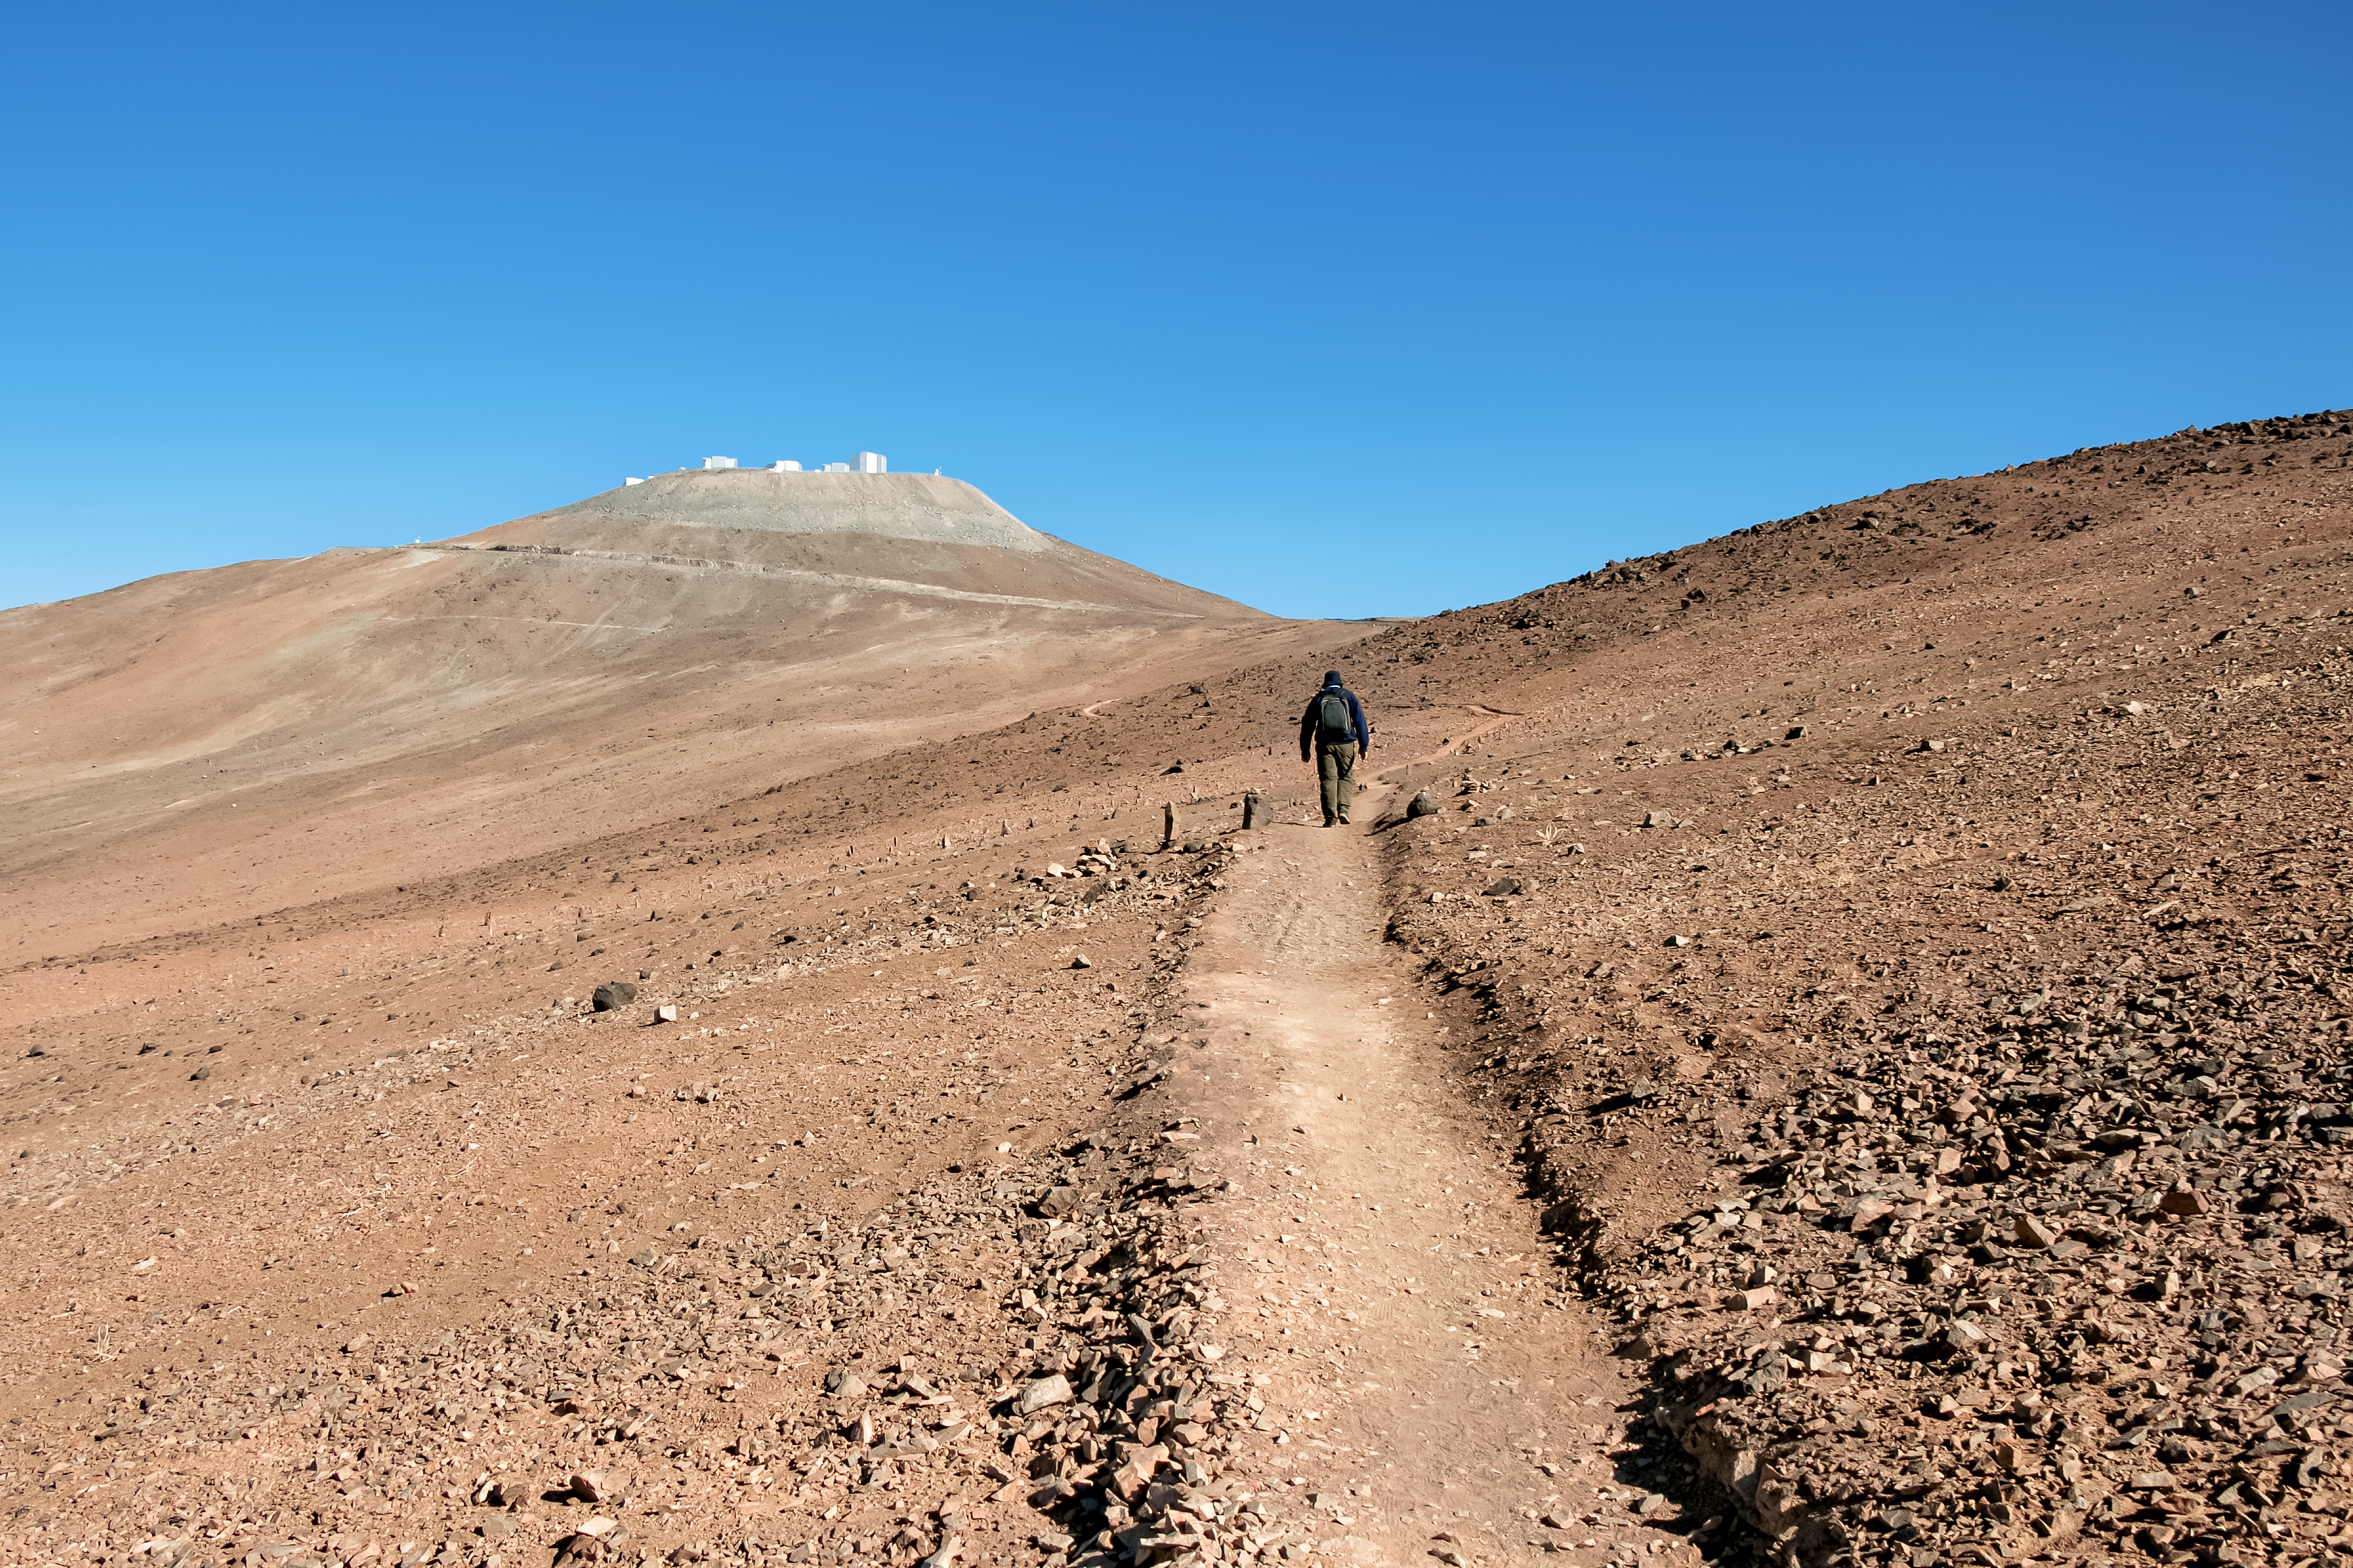

Walking up on Star Track in the morning

Only by an illusion the hill on the right is higher than Cerro Paranal.

Credit: ESO